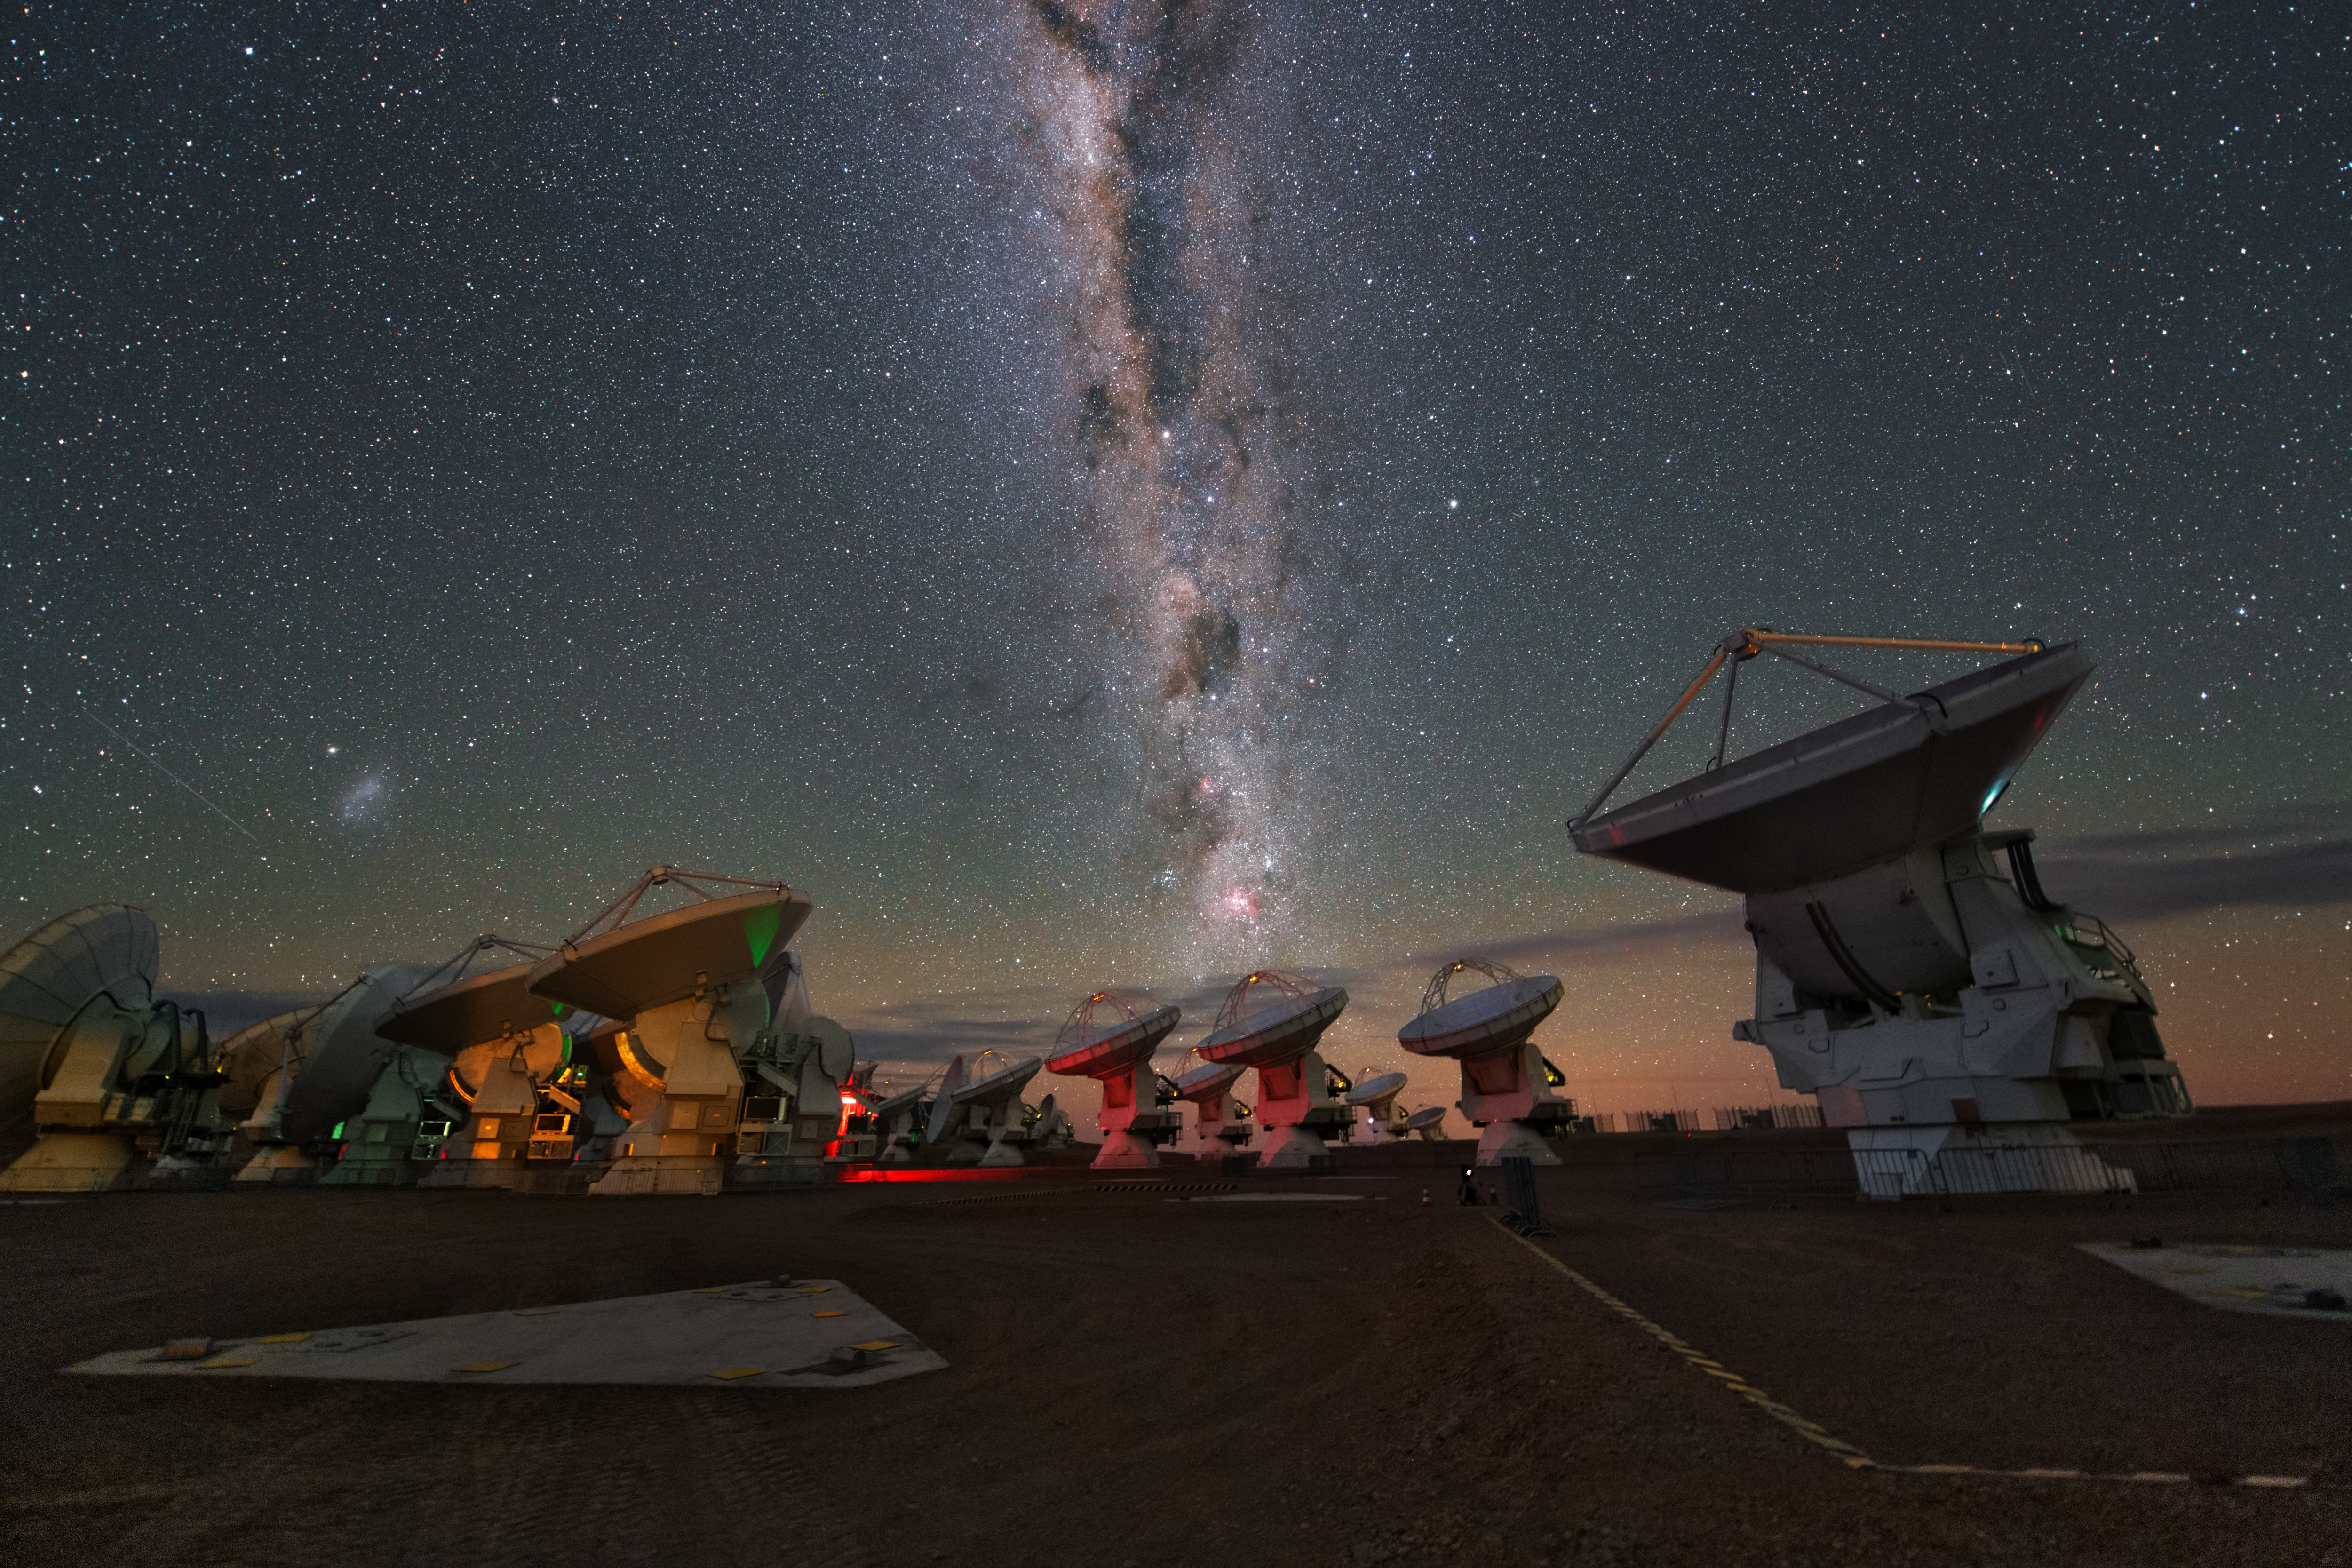

ALMA antennas

A whole group of ALMA antennas was collected on this UHD image, while they are observing the night sky.

Credit: ESO/Y. Beletsky